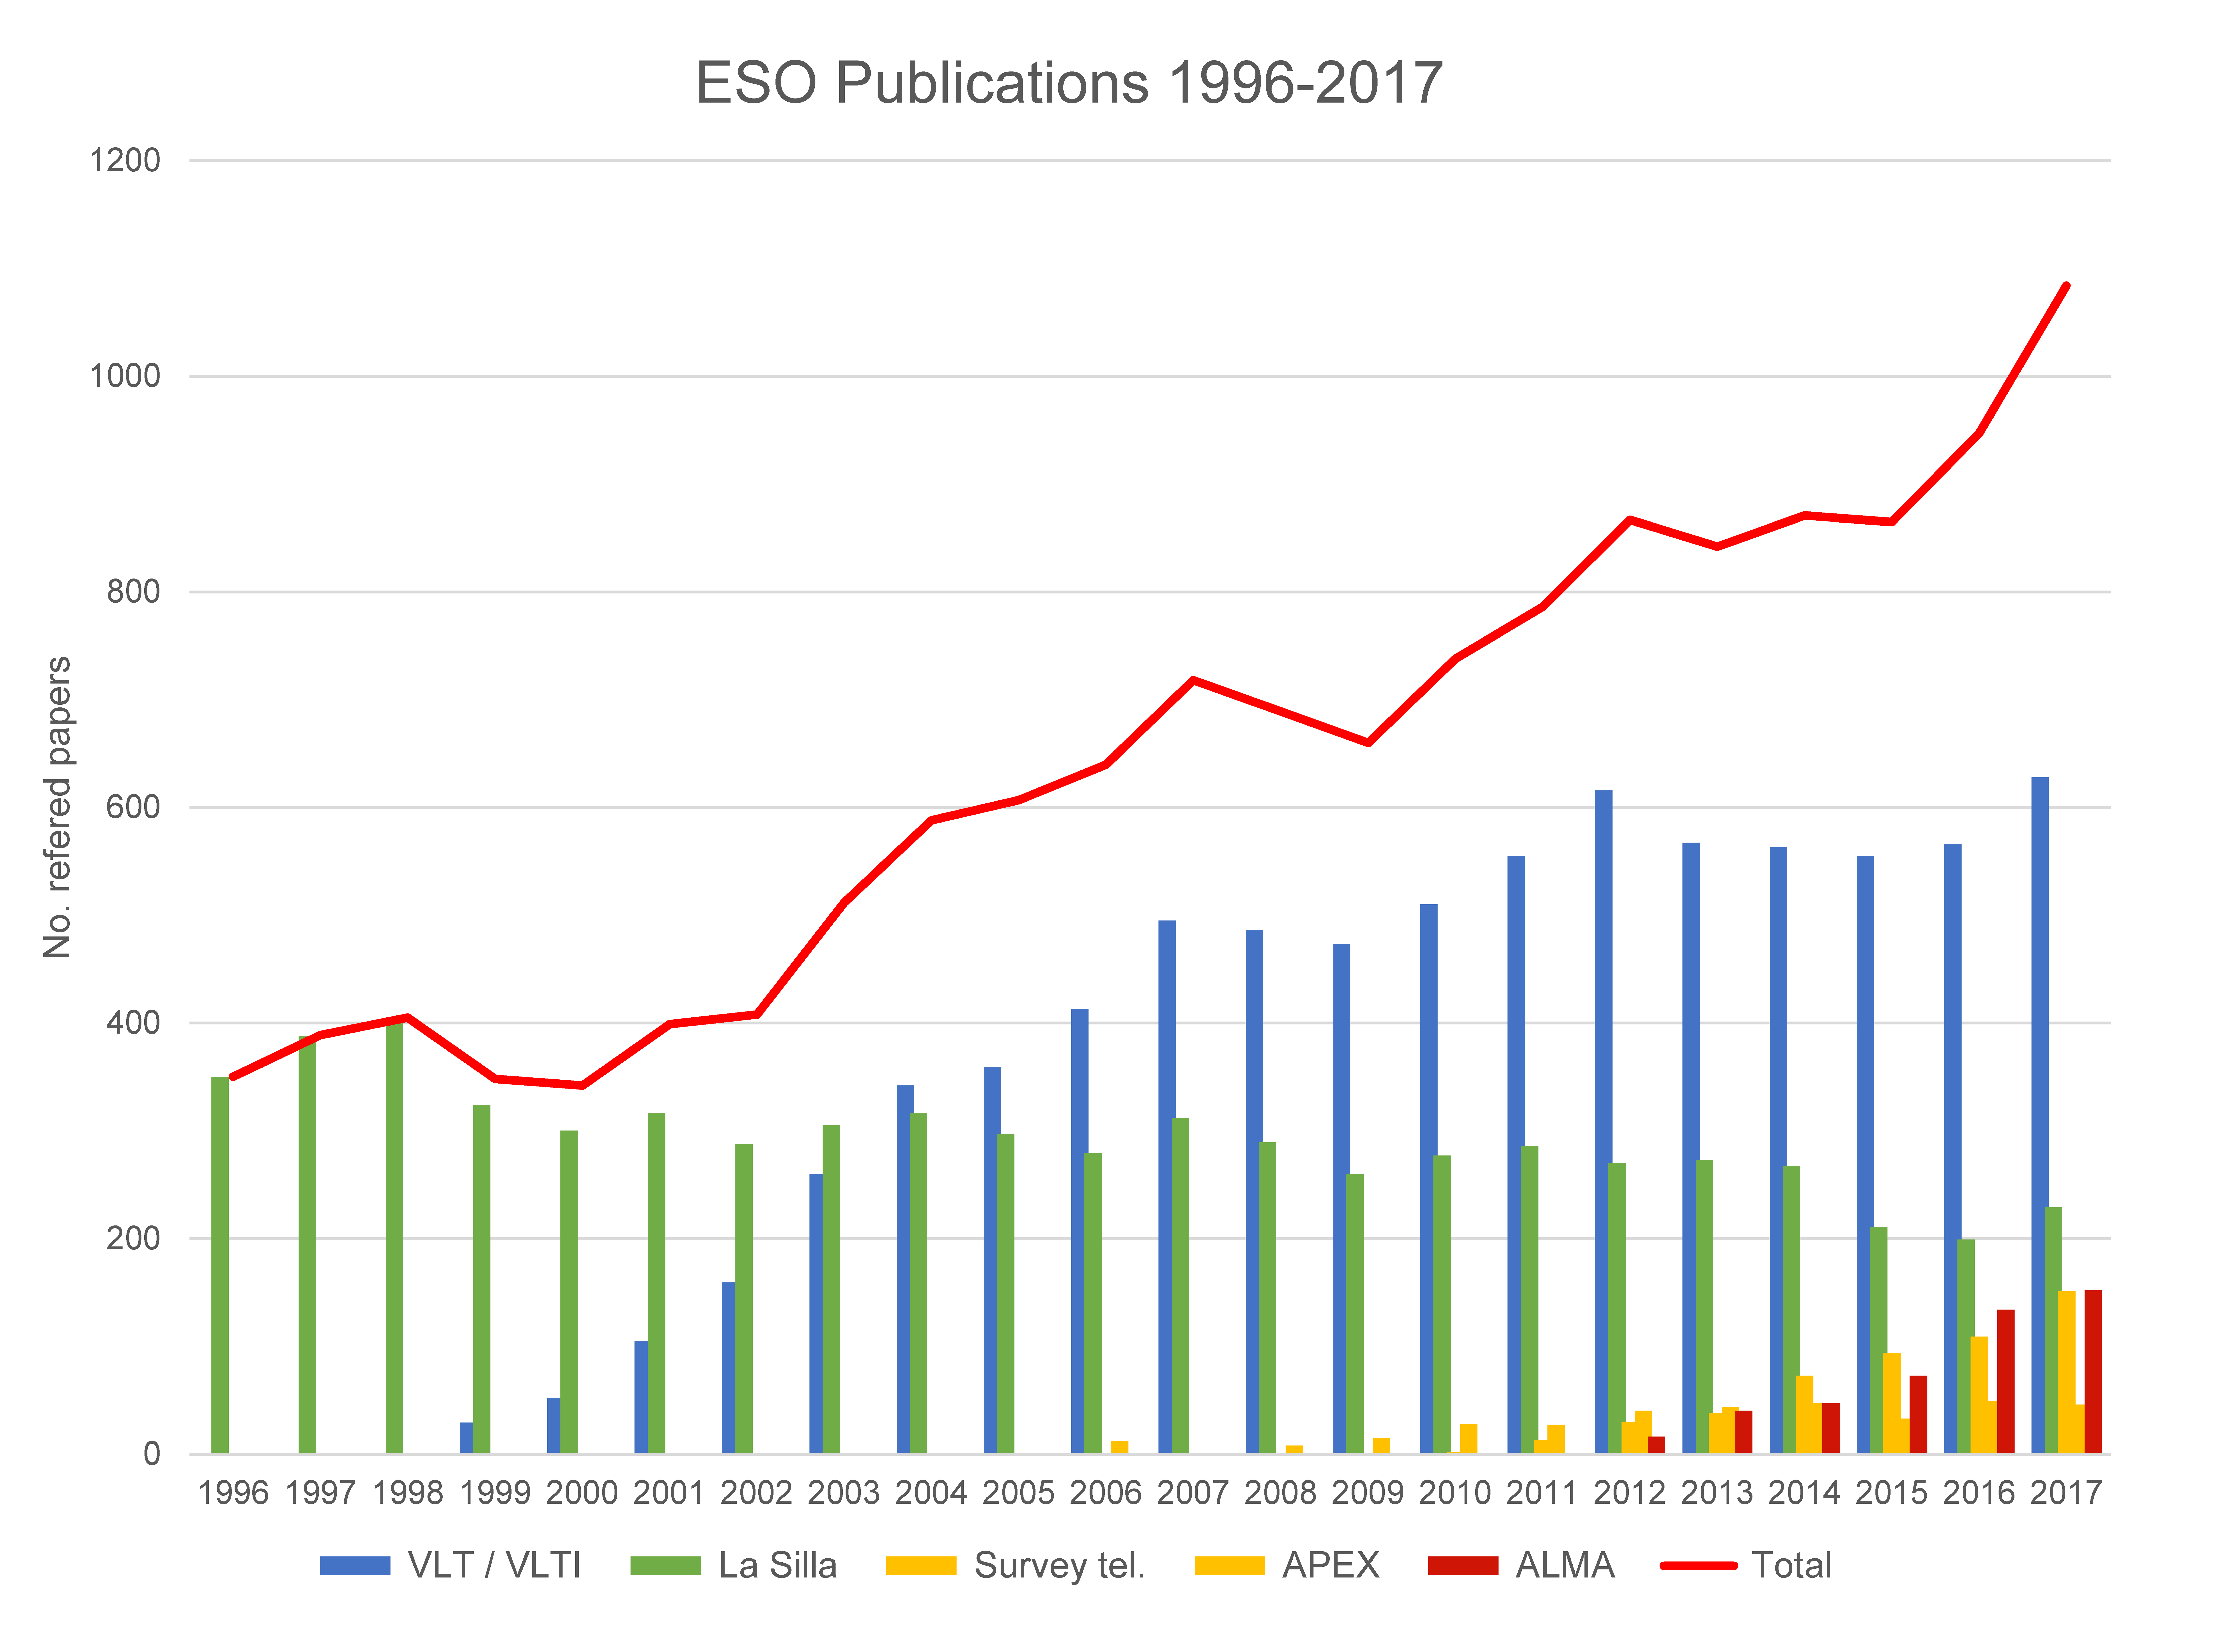

Number of papers published using observations from ESO facilities (1996–2017)

The number of refereed papers published based on data from ESO telescopes over the period 1996 to 2017. These numbers are from the ESO Telescope Bibliography (telbib).

Credit: ESO